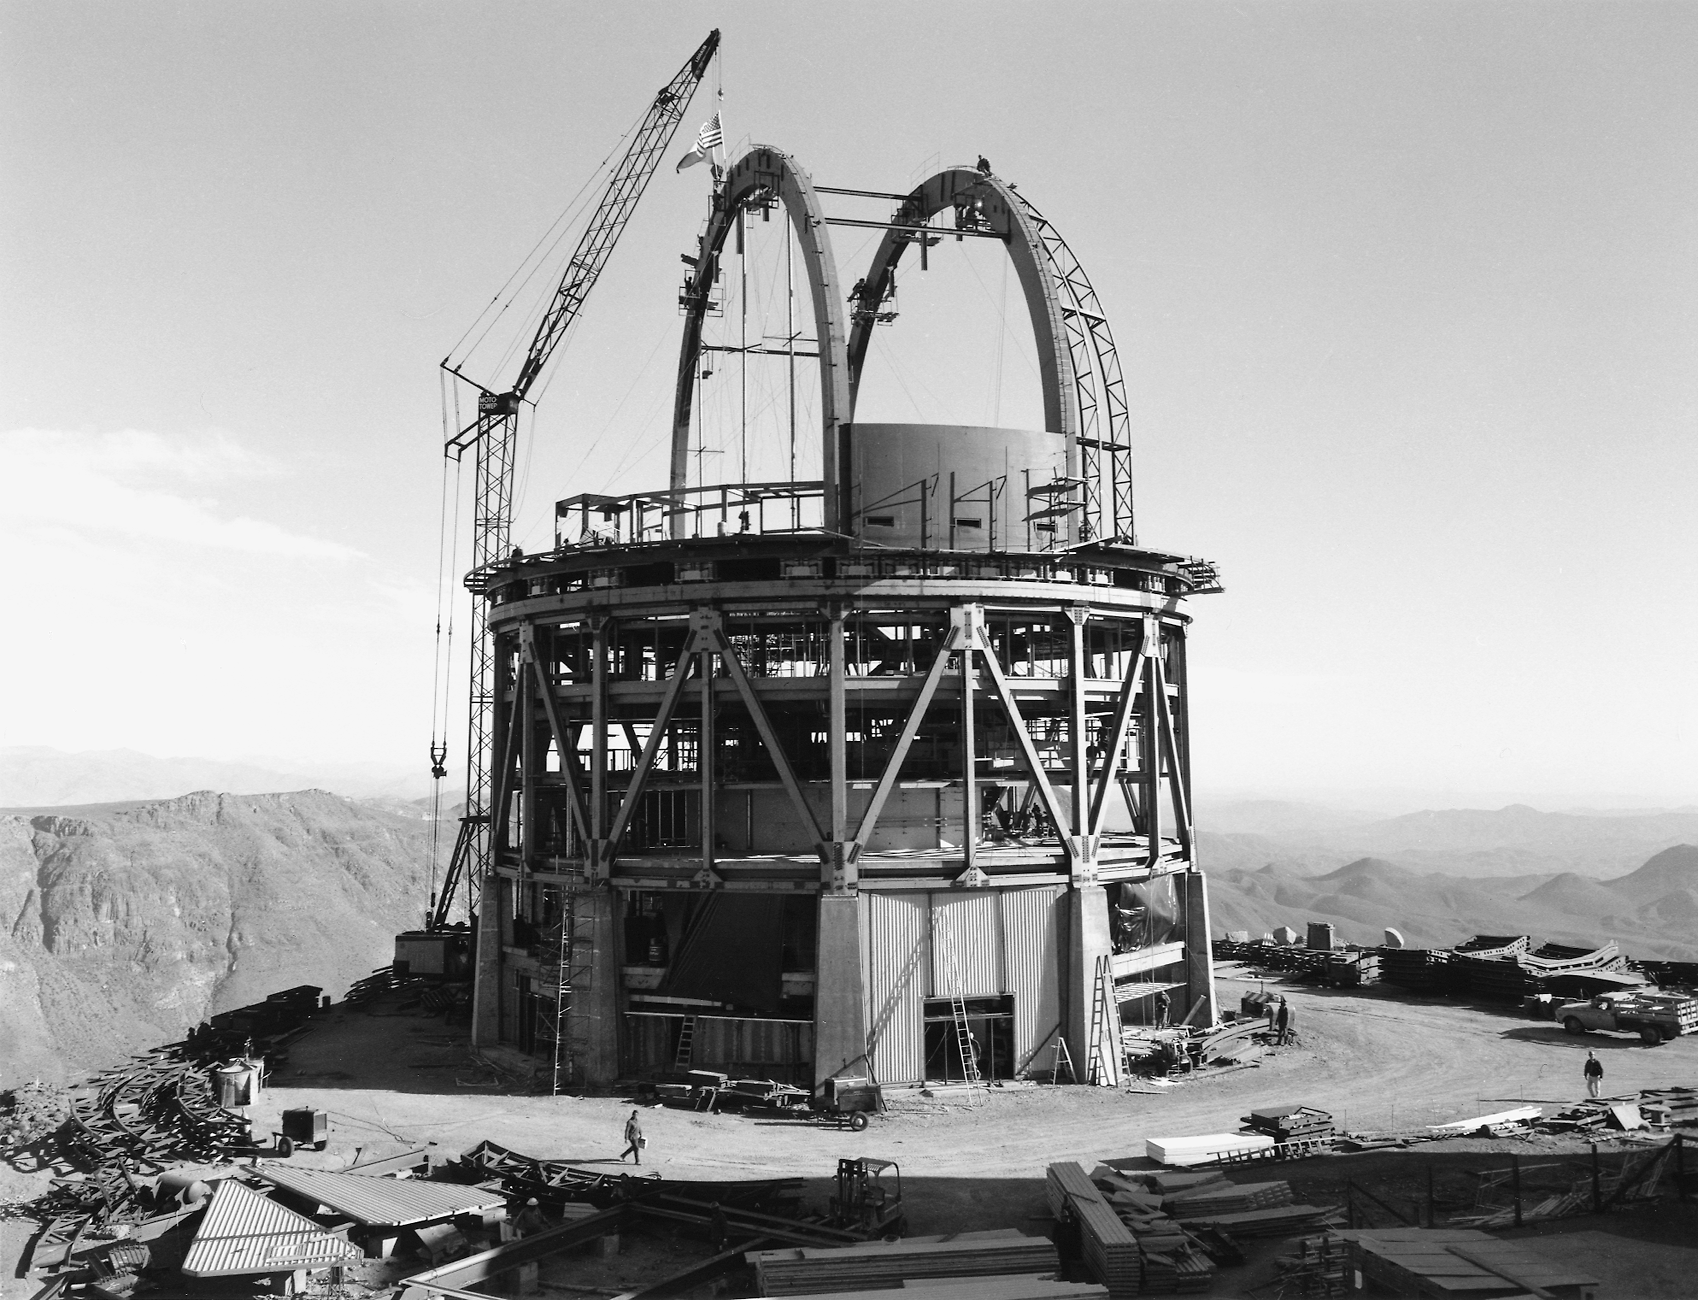

Víctor M. Blanco 4-meter Telescope under construction

Víctor M. Blanco 4-meter Telescope under construction.

Credit: CTIO/NOIRLab/NSF/AURA